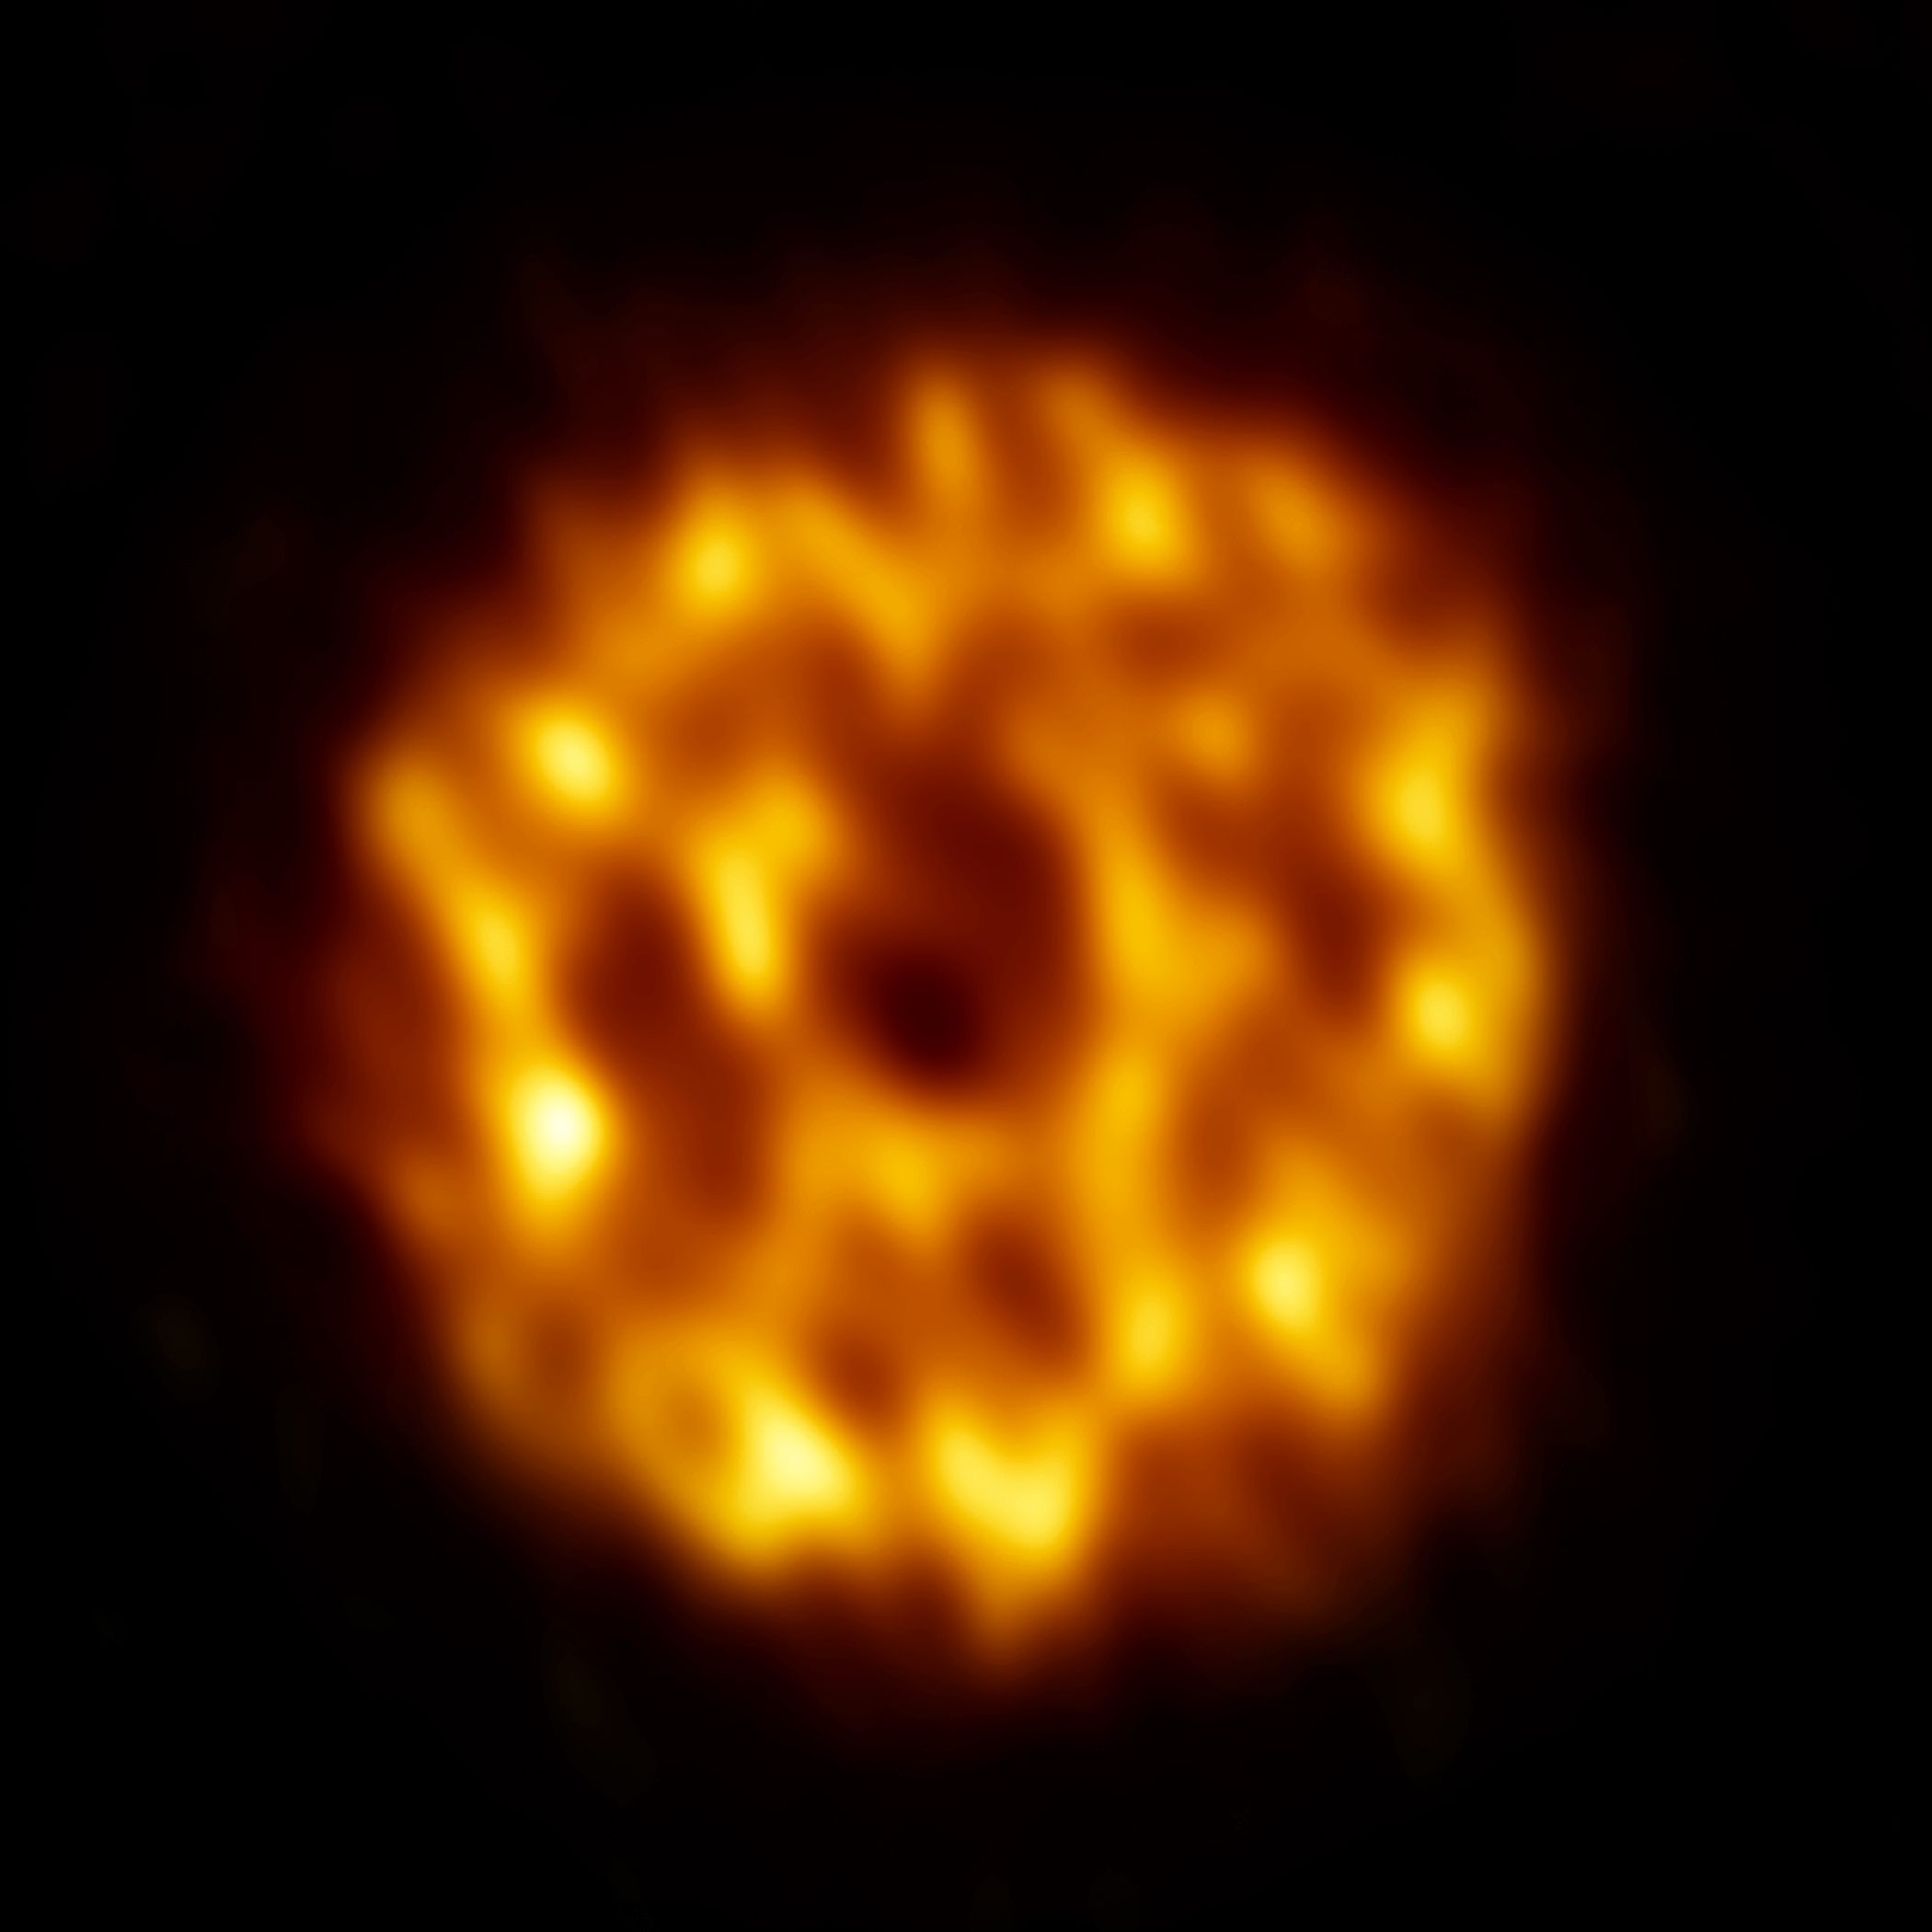

ALMA image of the dust surrounding the star HD 107146

ALMA image of the dust surrounding the star HD 107146. Dust in the outer reaches of the disk is thicker than in the inner regions, suggesting that a swarm of Pluto-size planetesimals is causing smaller objects to smash together. The dark ring-like structure in the middle portion of the disk may be evidence of a gap where a planet is sweeping its orbit clear of dust.

Credit: L. Ricci ALMA (NRAO/NAOJ/ESO); B. Saxton (NRAO/AUI/NSF)